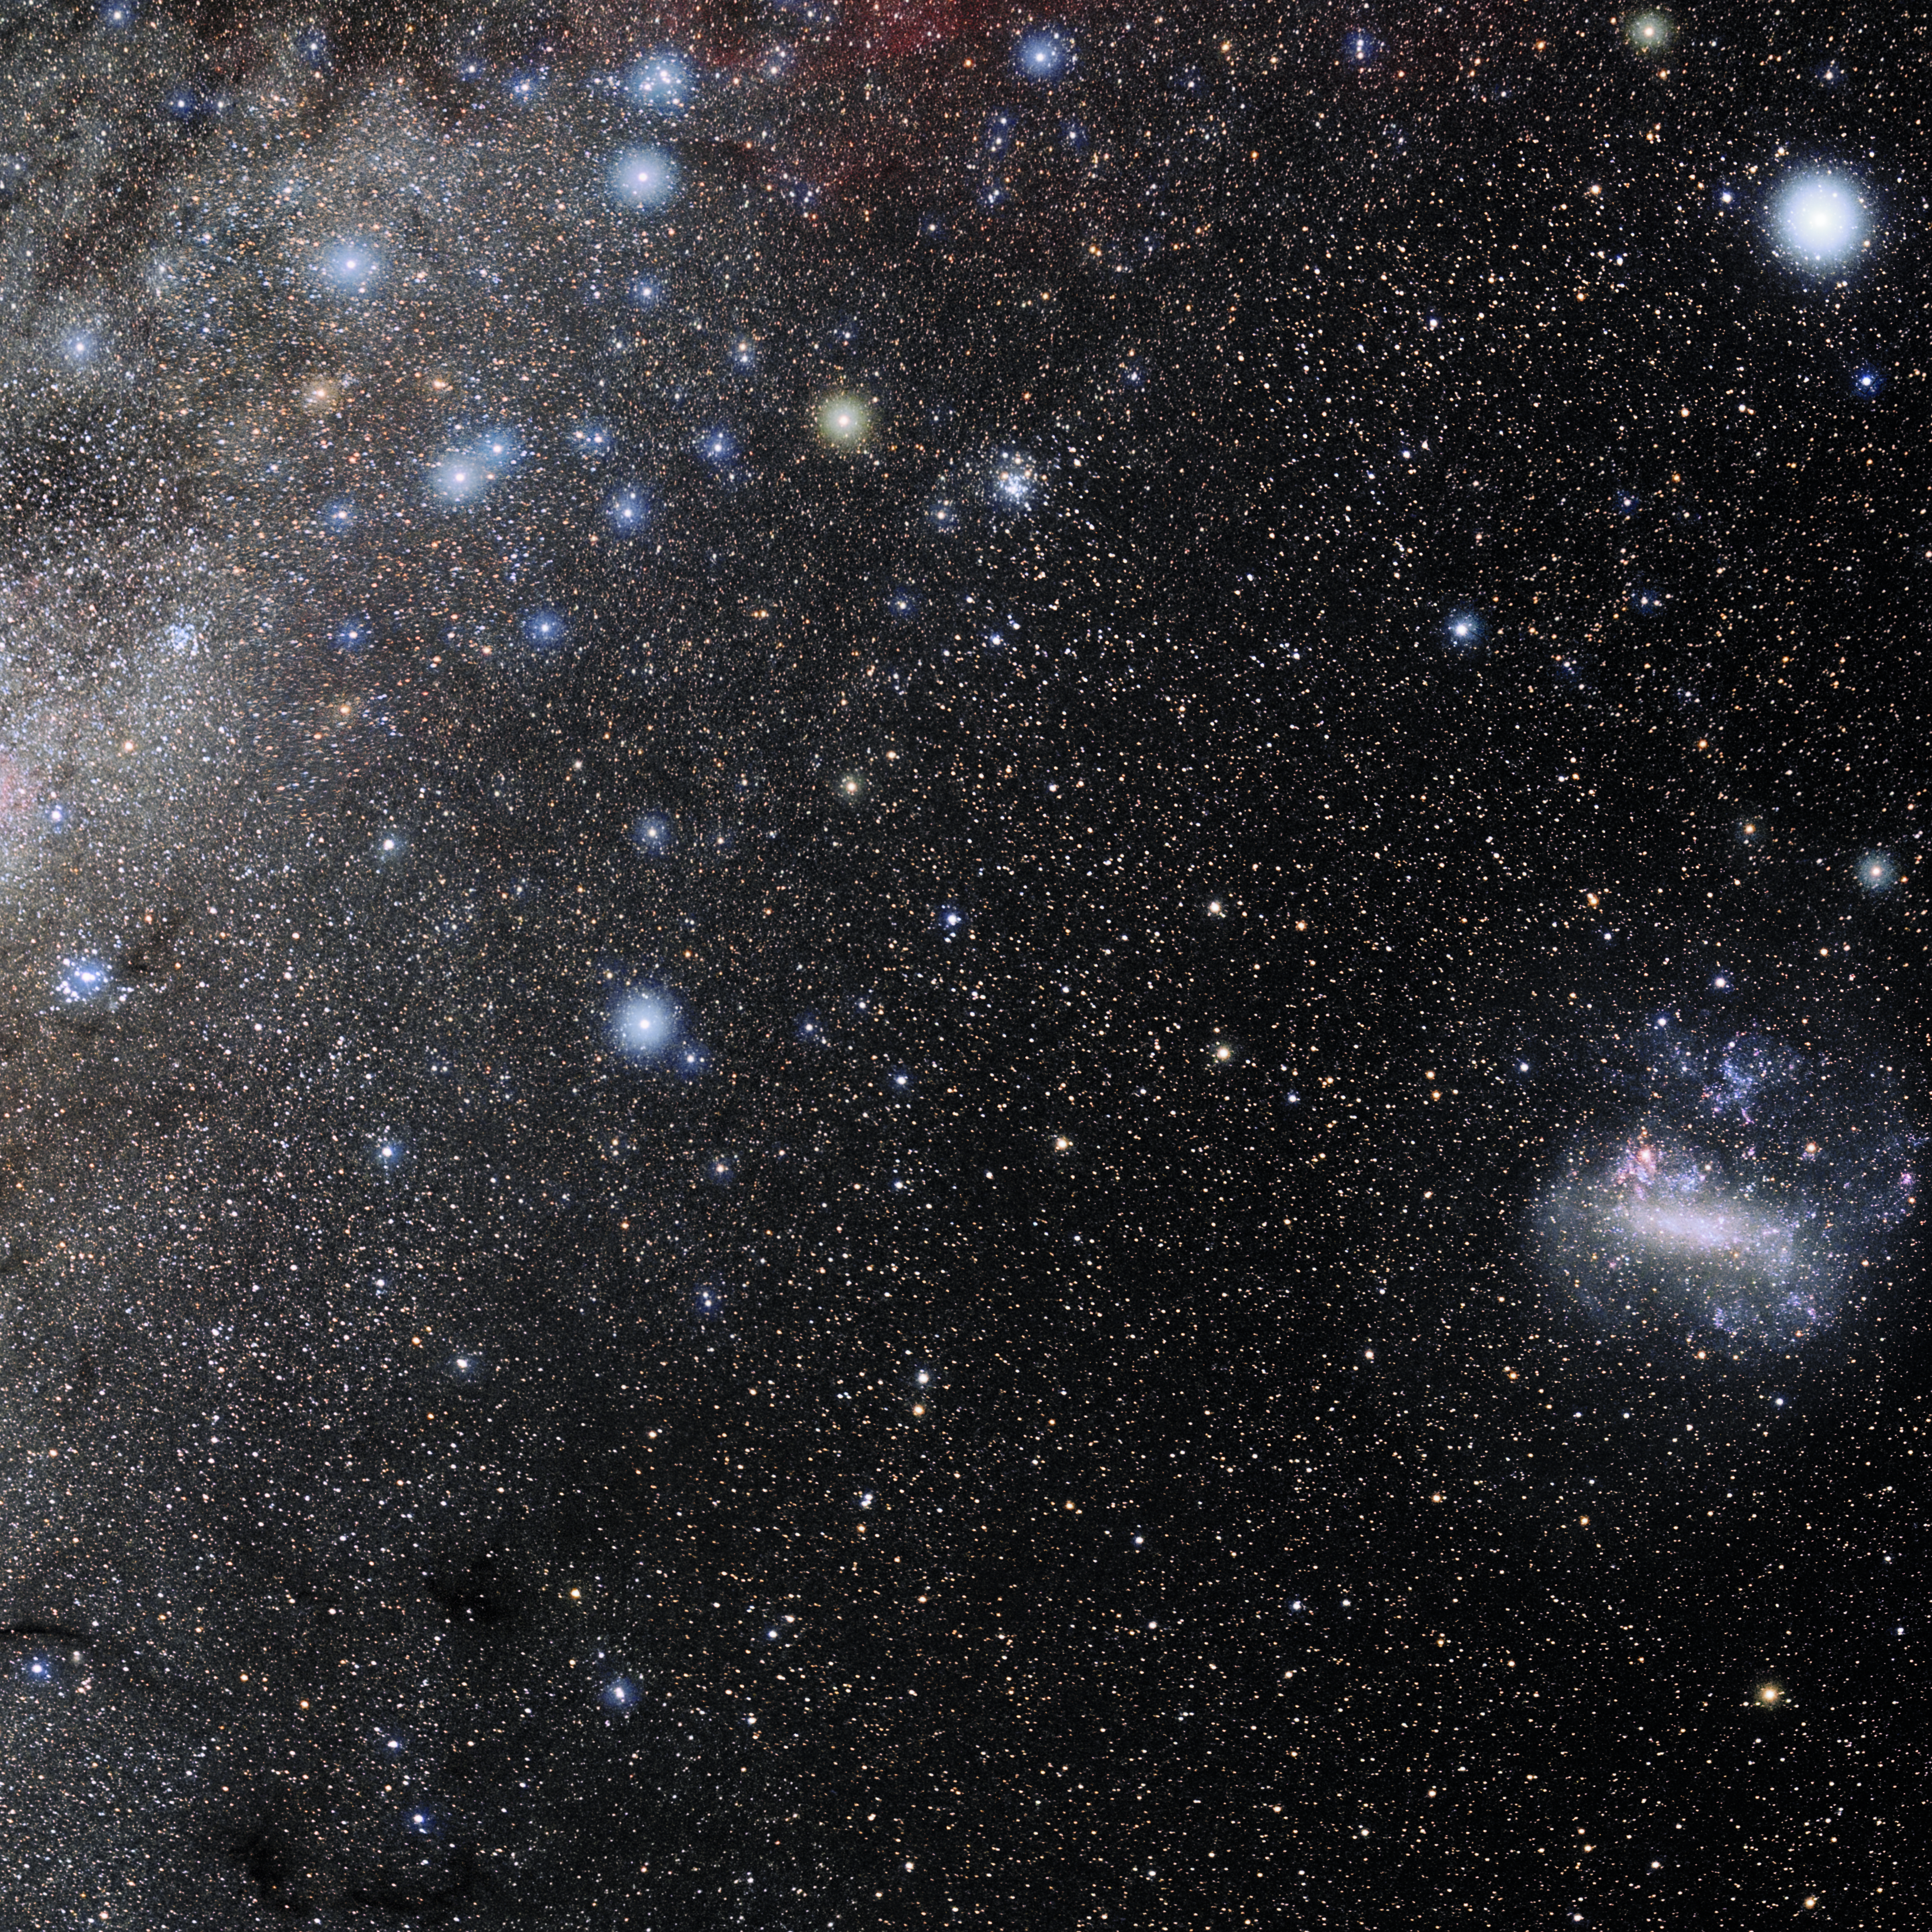

Volans

Photo of the constellation Volans produced by NOIRLab in collaboration with Eckhard Slawik, a German astrophotographer. Here is the annotated version.

Credit: E. Slawik/NOIRLab/NSF/AURA/M. Zamani